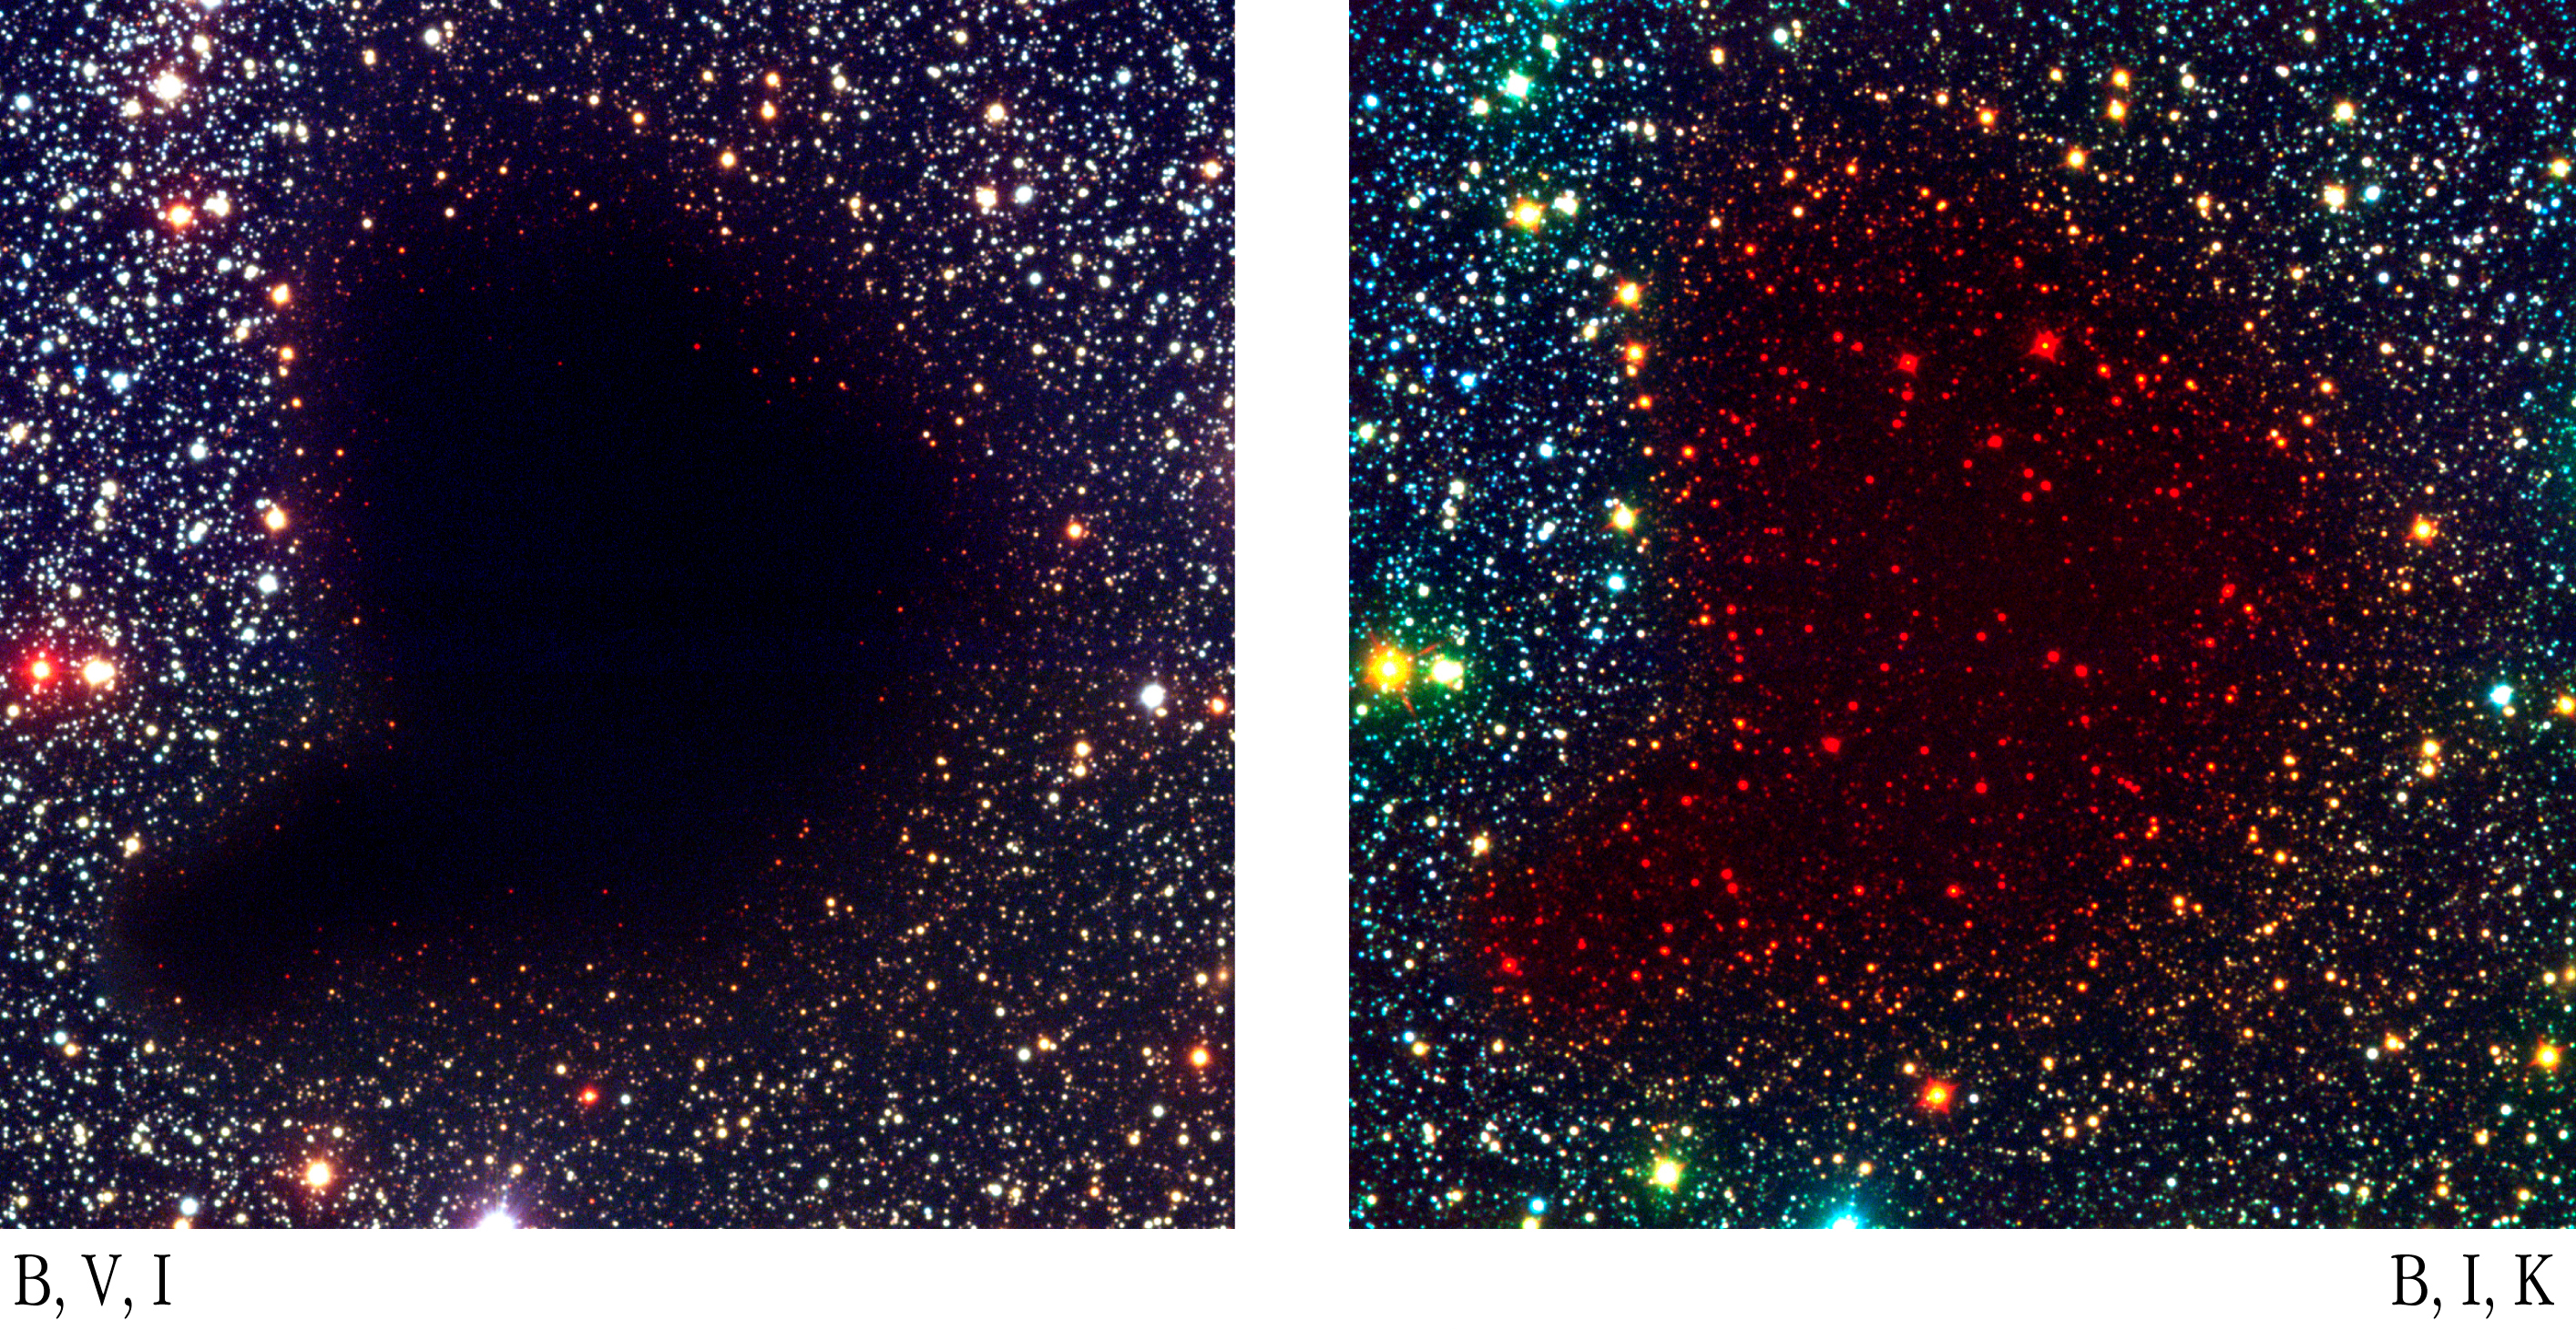

Bok globule B68

ESO Press Photo eso0102 shows a comparison of the central area of globule B68 in a colour composite of visible and near-infrared on the left and a false-colour composite based on a visible (here rendered as blue), a near-infrared (green) and an infrared (red) on the right.

Credit: ESO